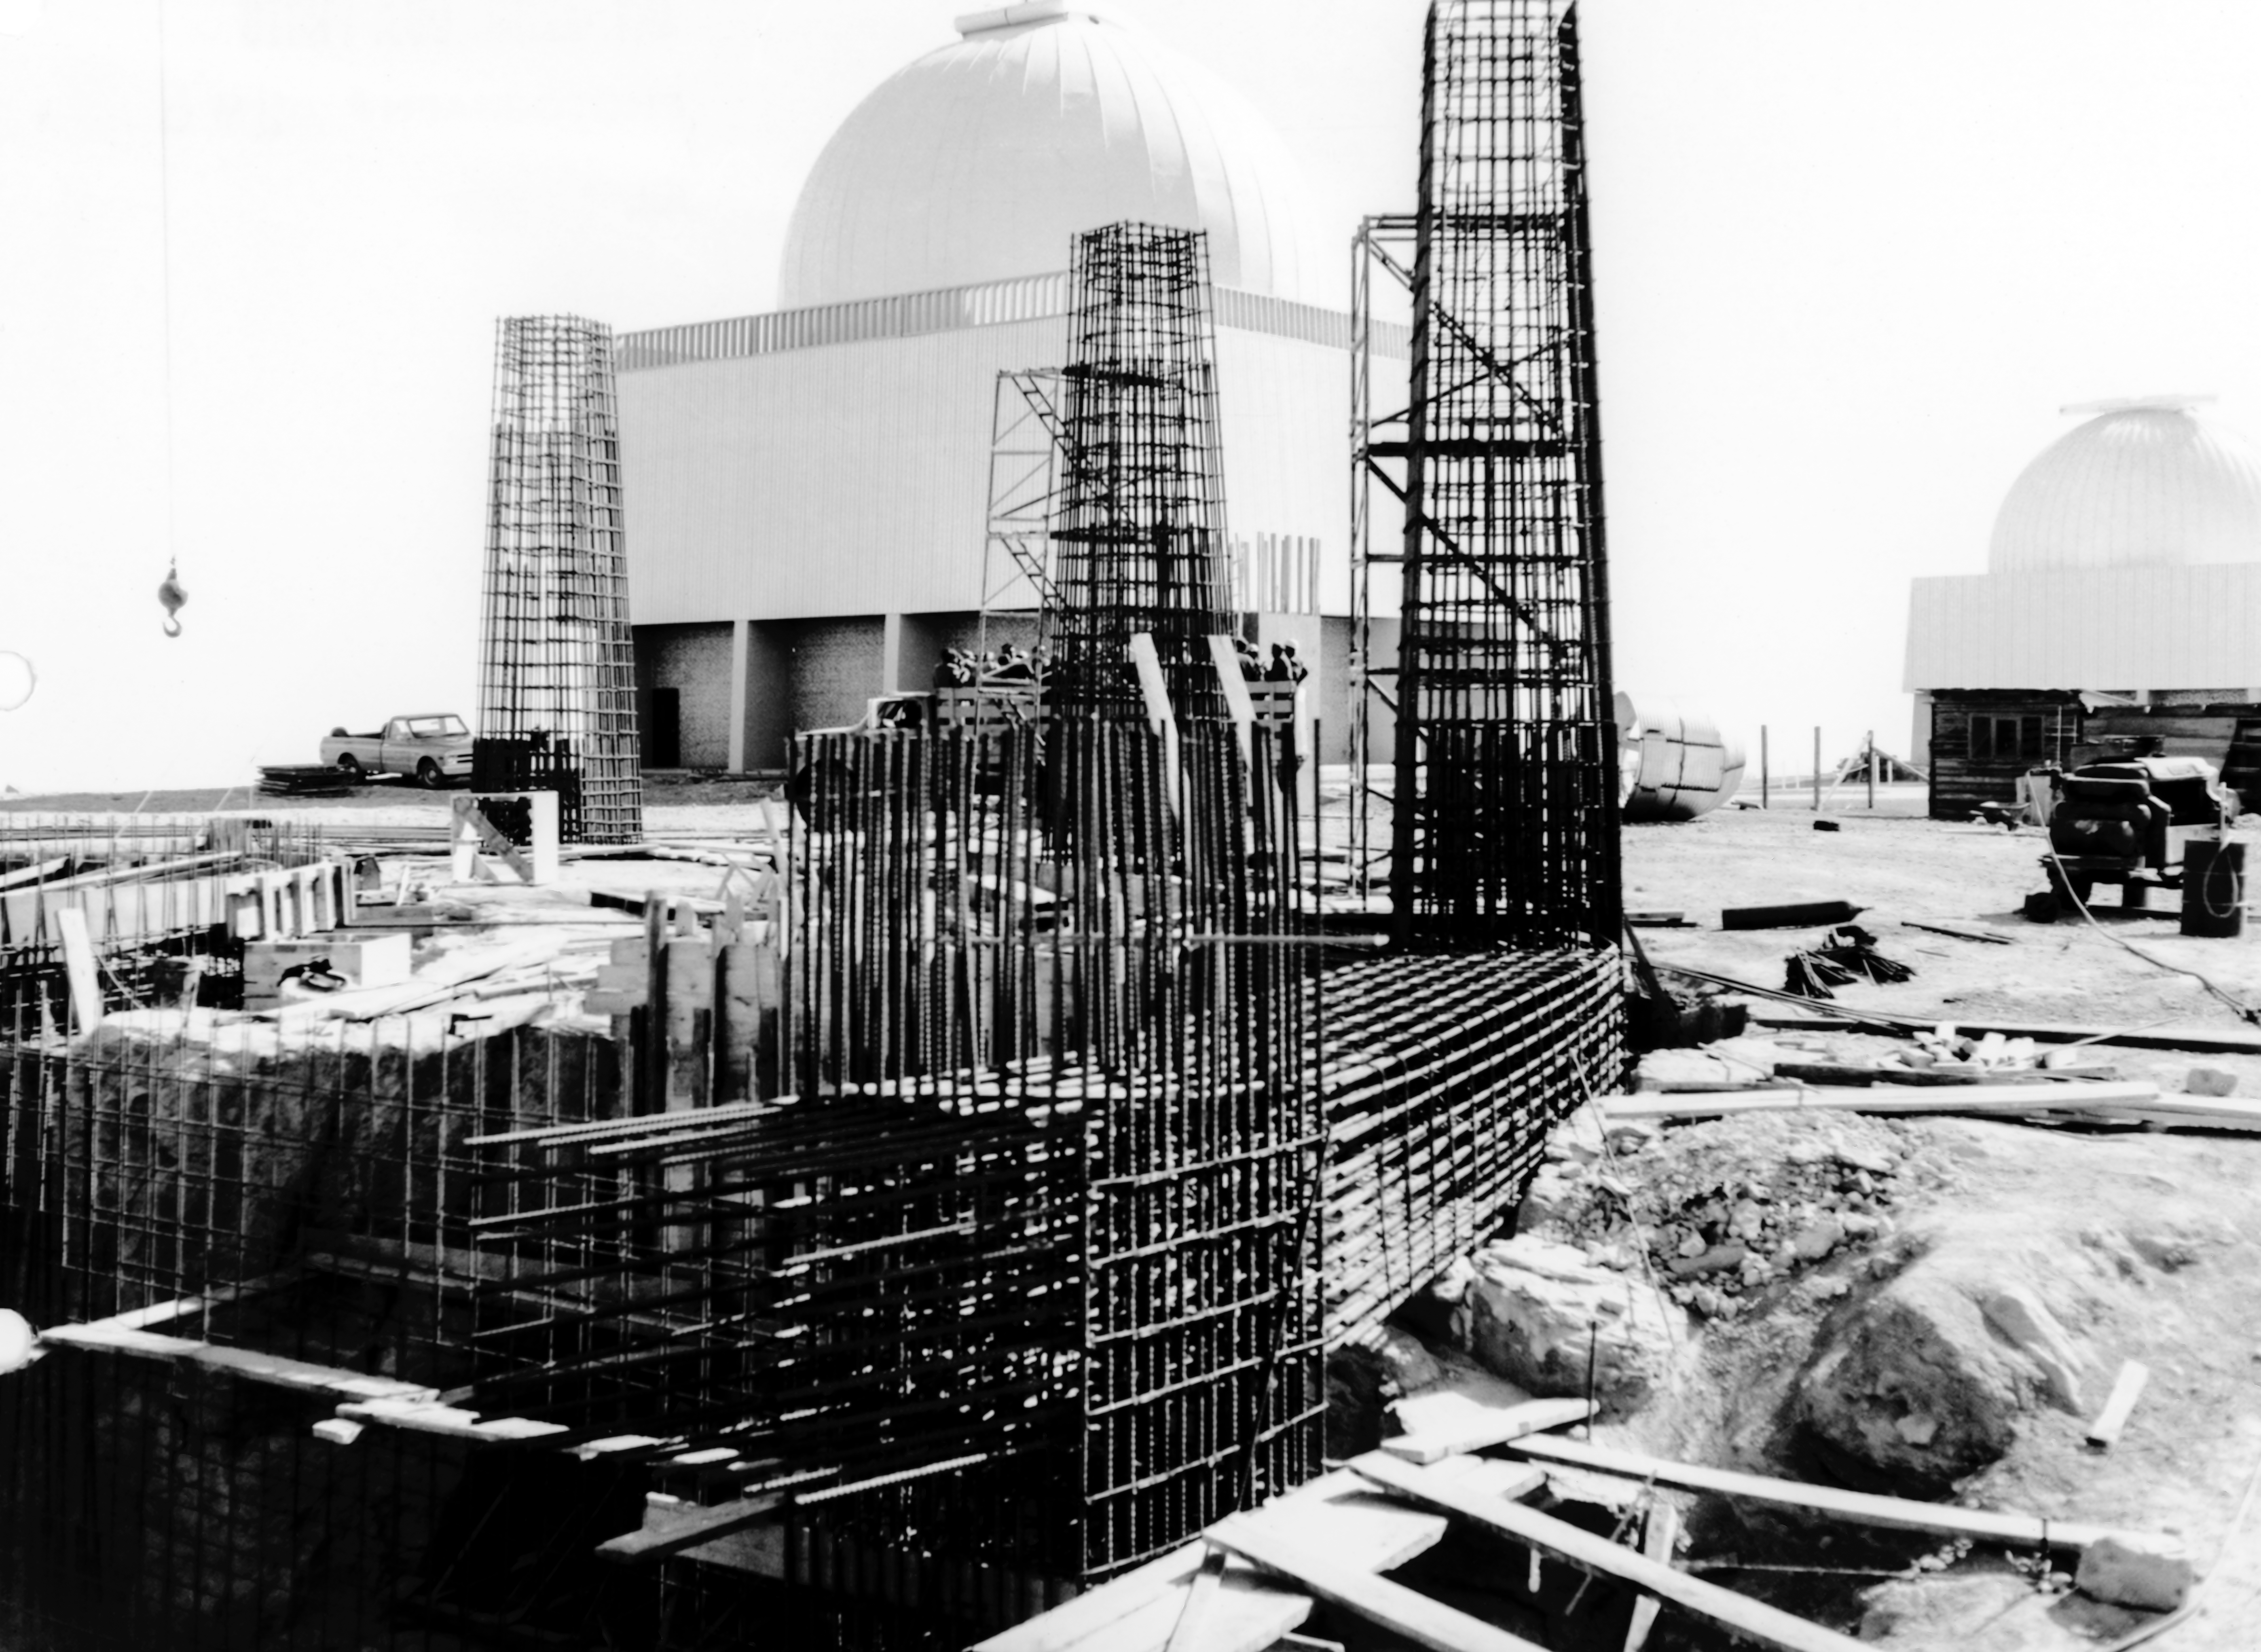

CTIO History - Construction on Víctor M. Blanco 4-meter Telescope

A historical photo of the construction of the Víctor M. Blanco 4-meter Telescope at Cerro Tololo Inter-American Observatory (CTIO), a Program of NSF NOIRLab, in Chile with the SMARTS 1.5-meter Telescope and Curtis Schmidt Telescope in the background.

This image is part of NSF NOIRLab’s historical archives.

Credit: CTIO/NOIRLab/NSF/AURA/R. González